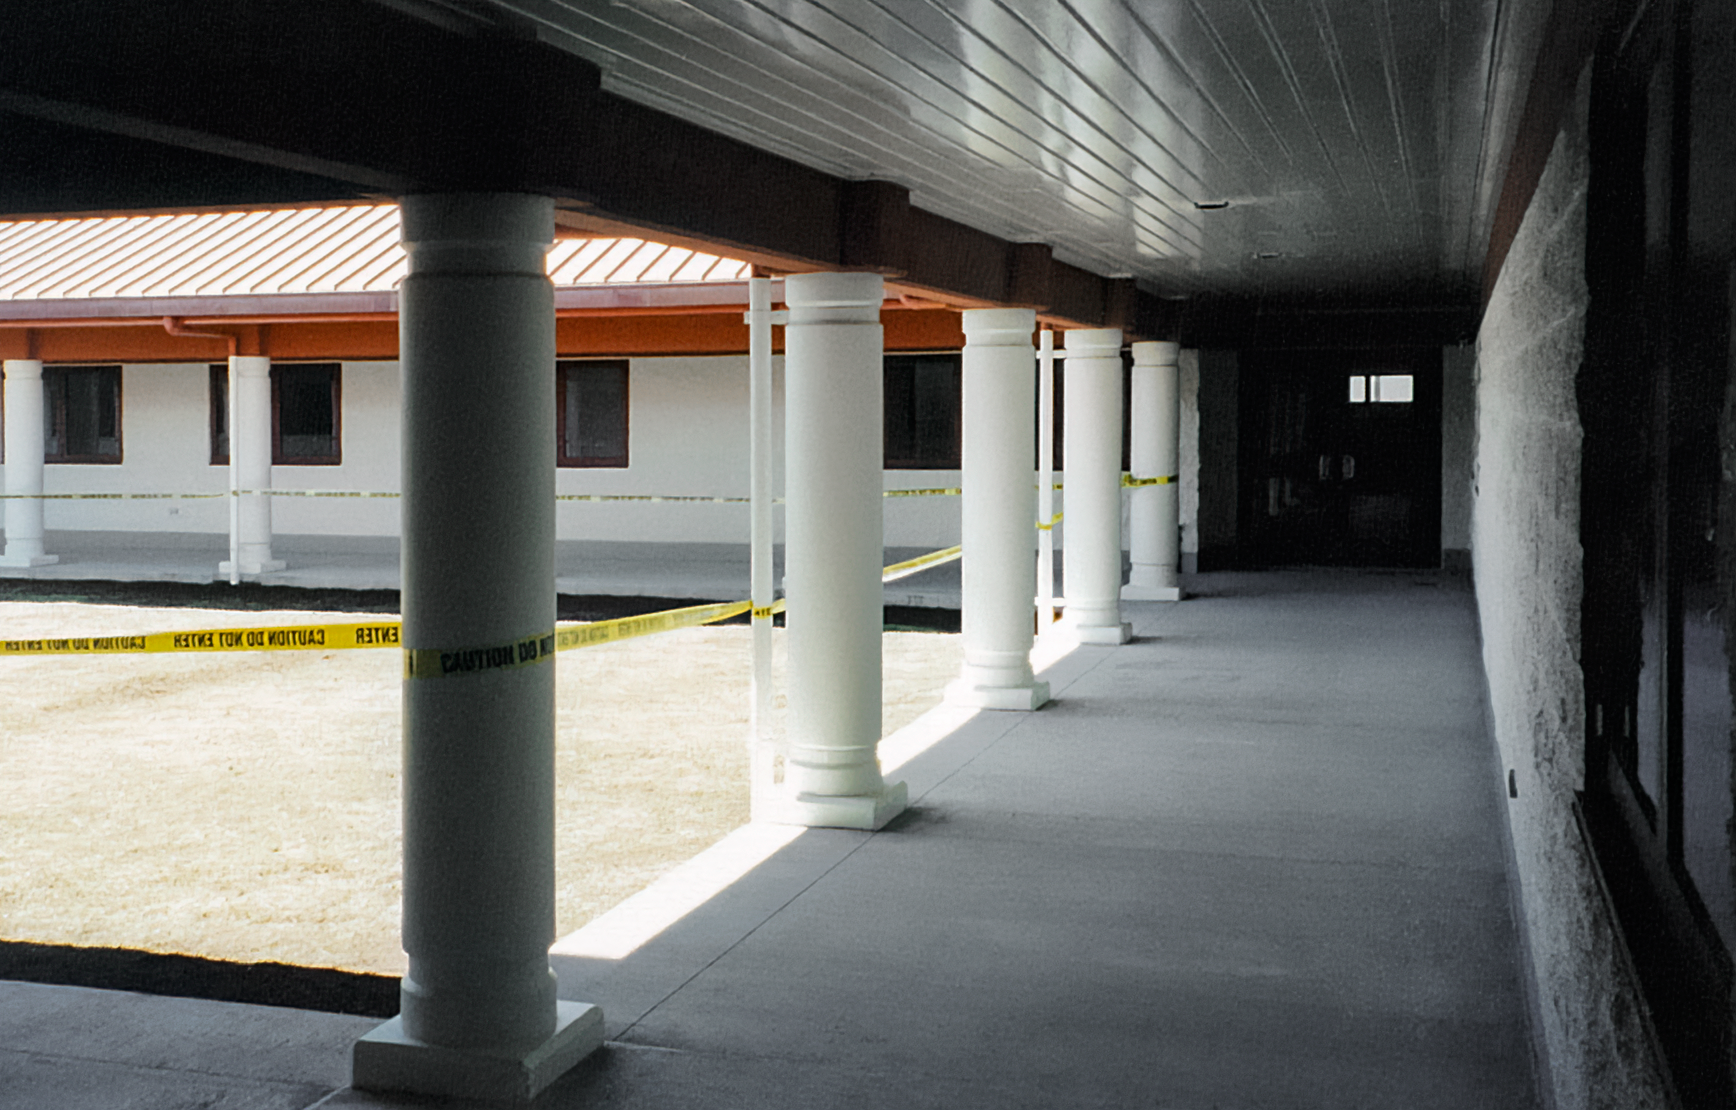

HBF Construction

Construction on the Hawai’i Base Facility for the Gemini North telescope in 1998.

Credit: International Gemini Observatory/NOIRLab/NSF/AURA